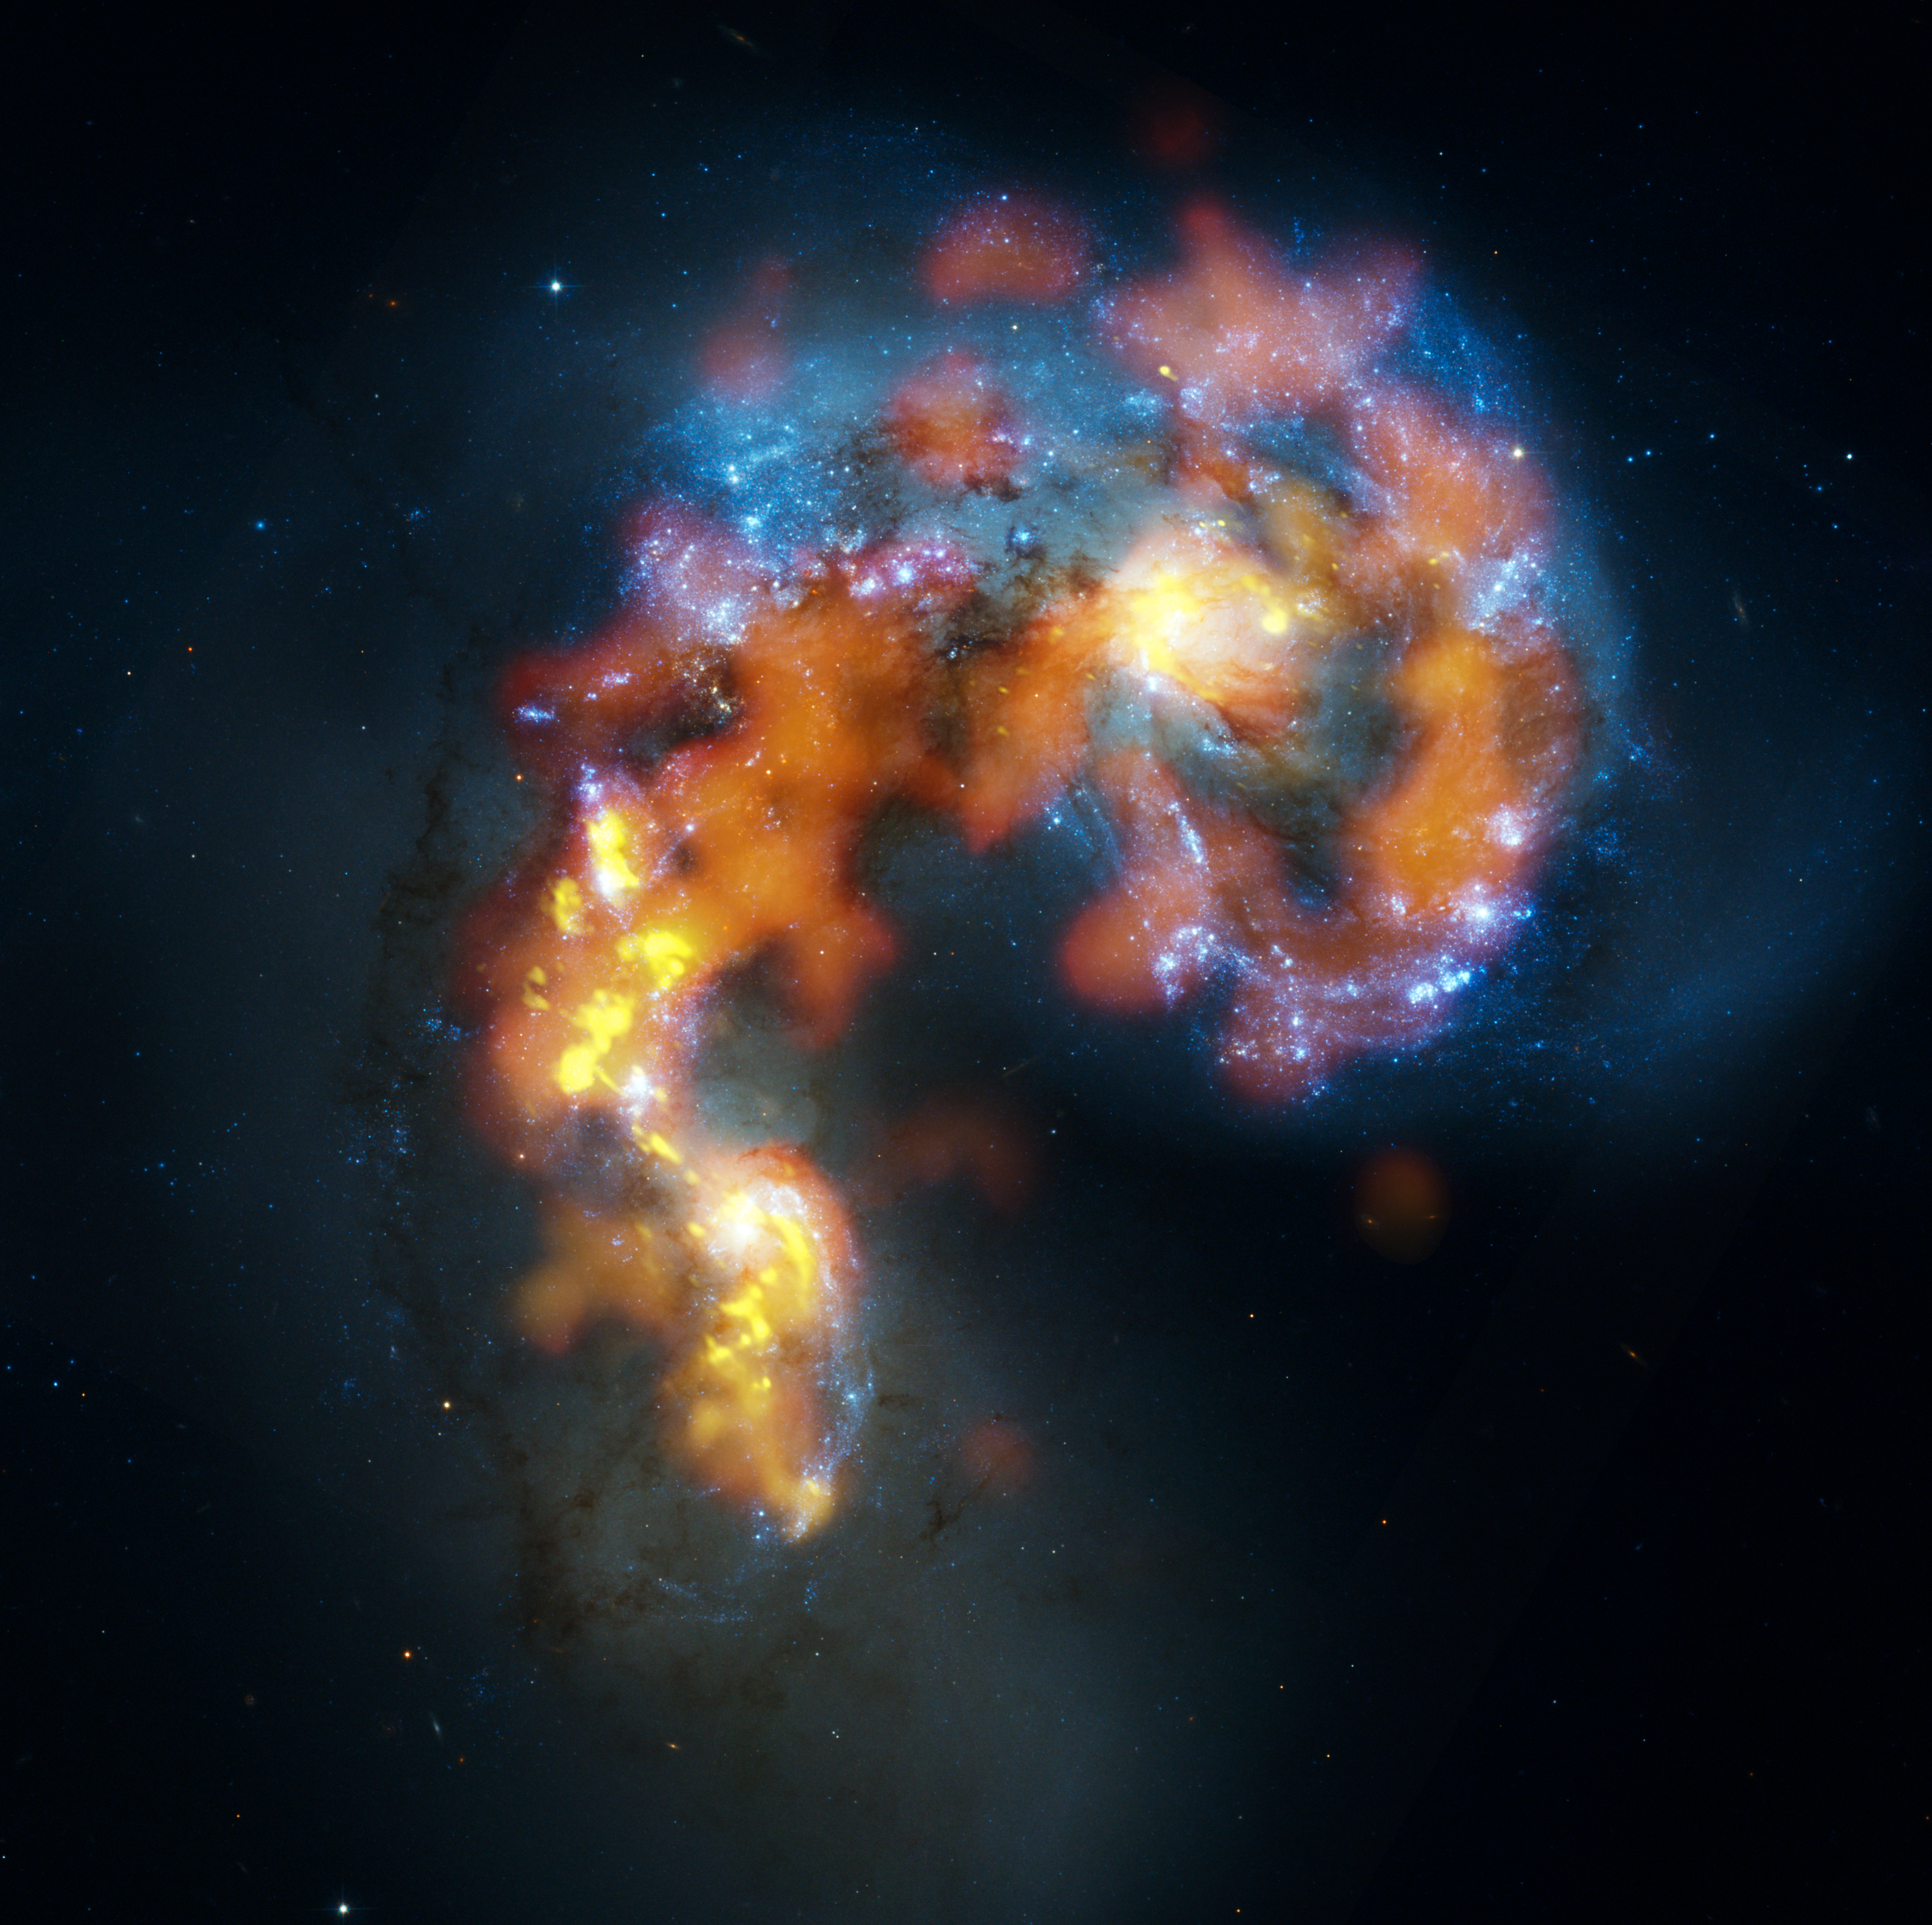

Antennae galaxies composite of ALMA and Hubble observations

The Antennae Galaxies (also known as NGC 4038 and 4039) are a pair of distorted colliding spiral galaxies about 70 million light-years away, in the constellation of Corvus (The Crow). This view combines ALMA observations, made in three different wavelength ranges during the observatory’s early testing phase, with visible-light observations from the NASA/ESA Hubble Space Telescope.

The Hubble image is the sharpest view of this object ever taken and serves as the ultimate benchmark in terms of resolution. ALMA observes at much longer wavelengths which makes it much harder to obtain comparably sharp images. However, when the full ALMA array is completed its vision will be up to ten times sharper than Hubble.

Most of the ALMA test observations used to create this image were made using only twelve antennas working together — far fewer than will be used for the first science observations — and much closer together as well. Both of these factors make the new image just a taster of what is to come. As the observatory grows, the sharpness, speed, and quality of its observations will increase dramatically as more antennas become available and the array grows in size. This is nevertheless the best submillimetre-wavelength image ever taken of the Antennae Galaxies and opens a new window on the submillimetre Universe.

While visible light — shown here mainly in blue — reveals the newborn stars in the galaxies, ALMA’s view shows us something that cannot be seen at those wavelengths: the clouds of dense cold gas from which new stars form. The ALMA observations — shown here in orange and yellow — were made at specific wavelengths of millimetre and submillimetre light (ALMA bands 3, 6 and 7), tuned to detect carbon monoxide molecules in the otherwise invisible hydrogen clouds, where new stars are forming.

Massive concentrations of gas are found not only in the hearts of the two galaxies but also in the chaotic region where they are colliding. Here, the total amount of gas is billions of times the mass of the Sun — a rich reservoir of material for future generations of stars. Observations like these will be vital in helping us understand how galaxy collisions can trigger the birth of new stars. This is just one example of how ALMA reveals parts of the Universe that cannot be seen with visible-light and infrared telescopes.

Credit: B. Saxton, (NRAO/AUI/NSF), ALMA (ESO/NAOJ/NRAO). Visible light image: the NASA/ESA Hubble Space Telescope